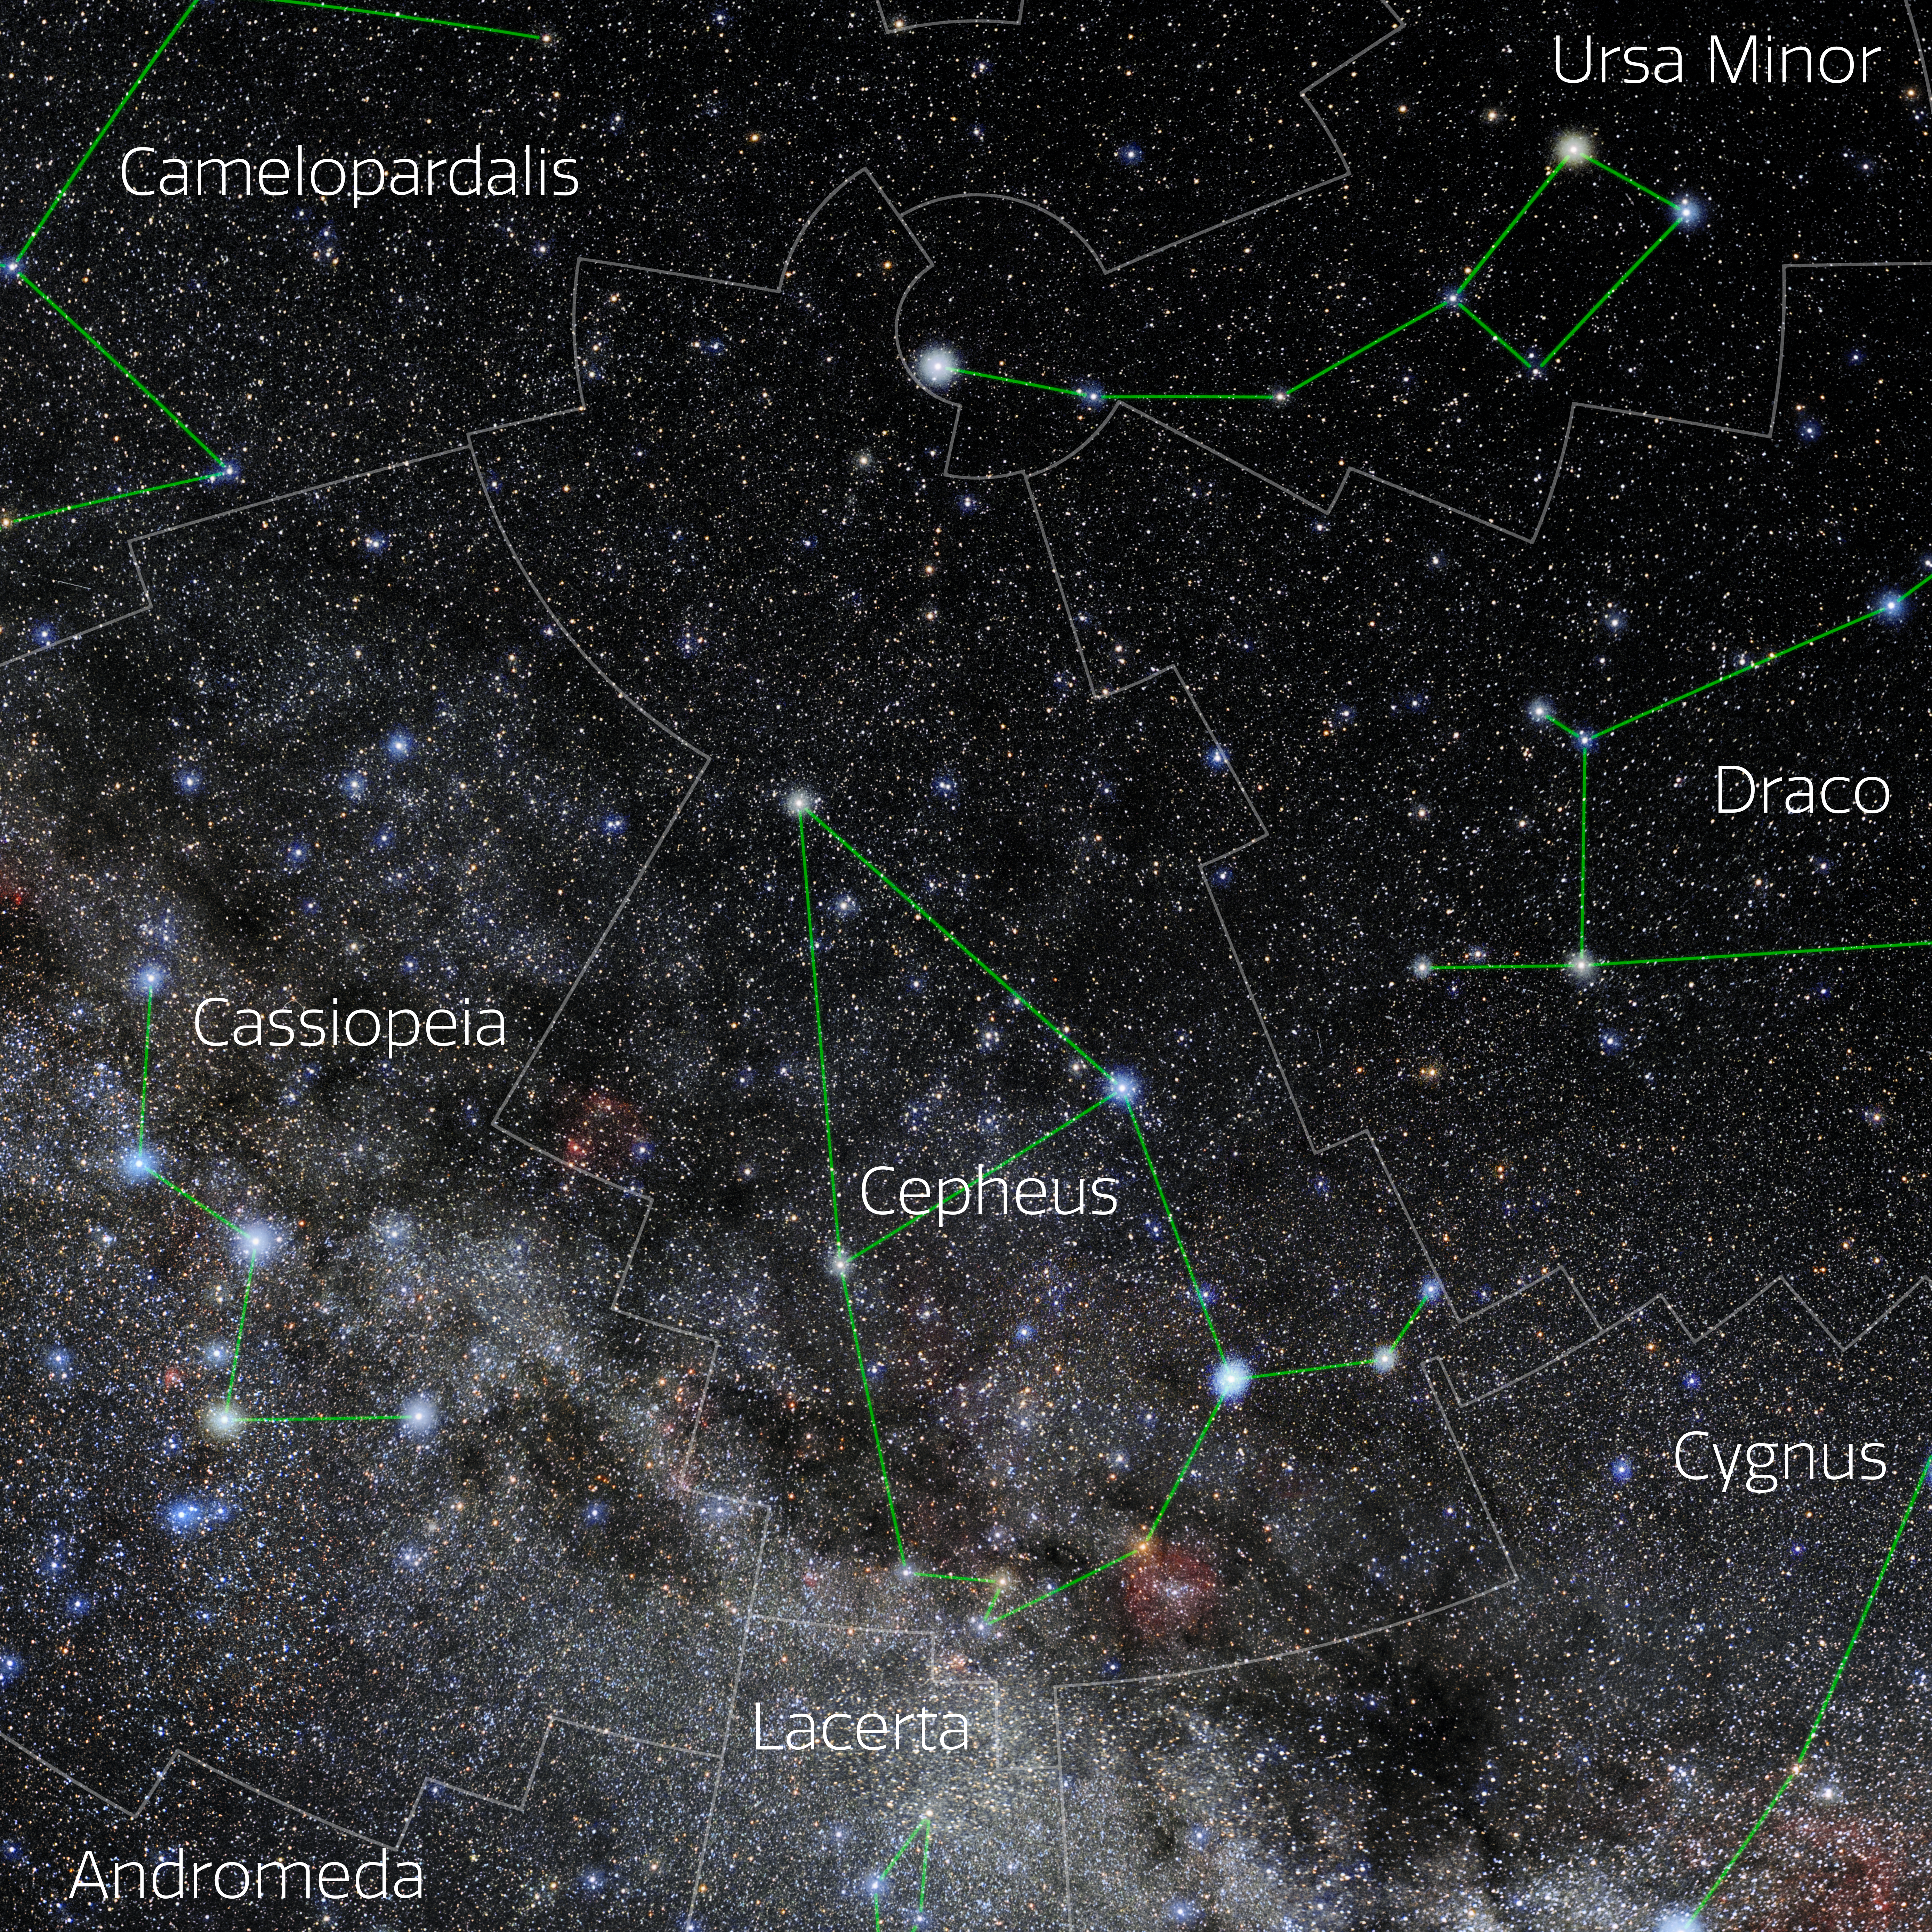

Cepheus (Annotated)

Photo of the constellation Cepheus with annotations from IAU and Sky & Telescope. Here is the non-annotated version.

Credit: E. Slawik/NOIRLab/NSF/AURA/M. Zamani